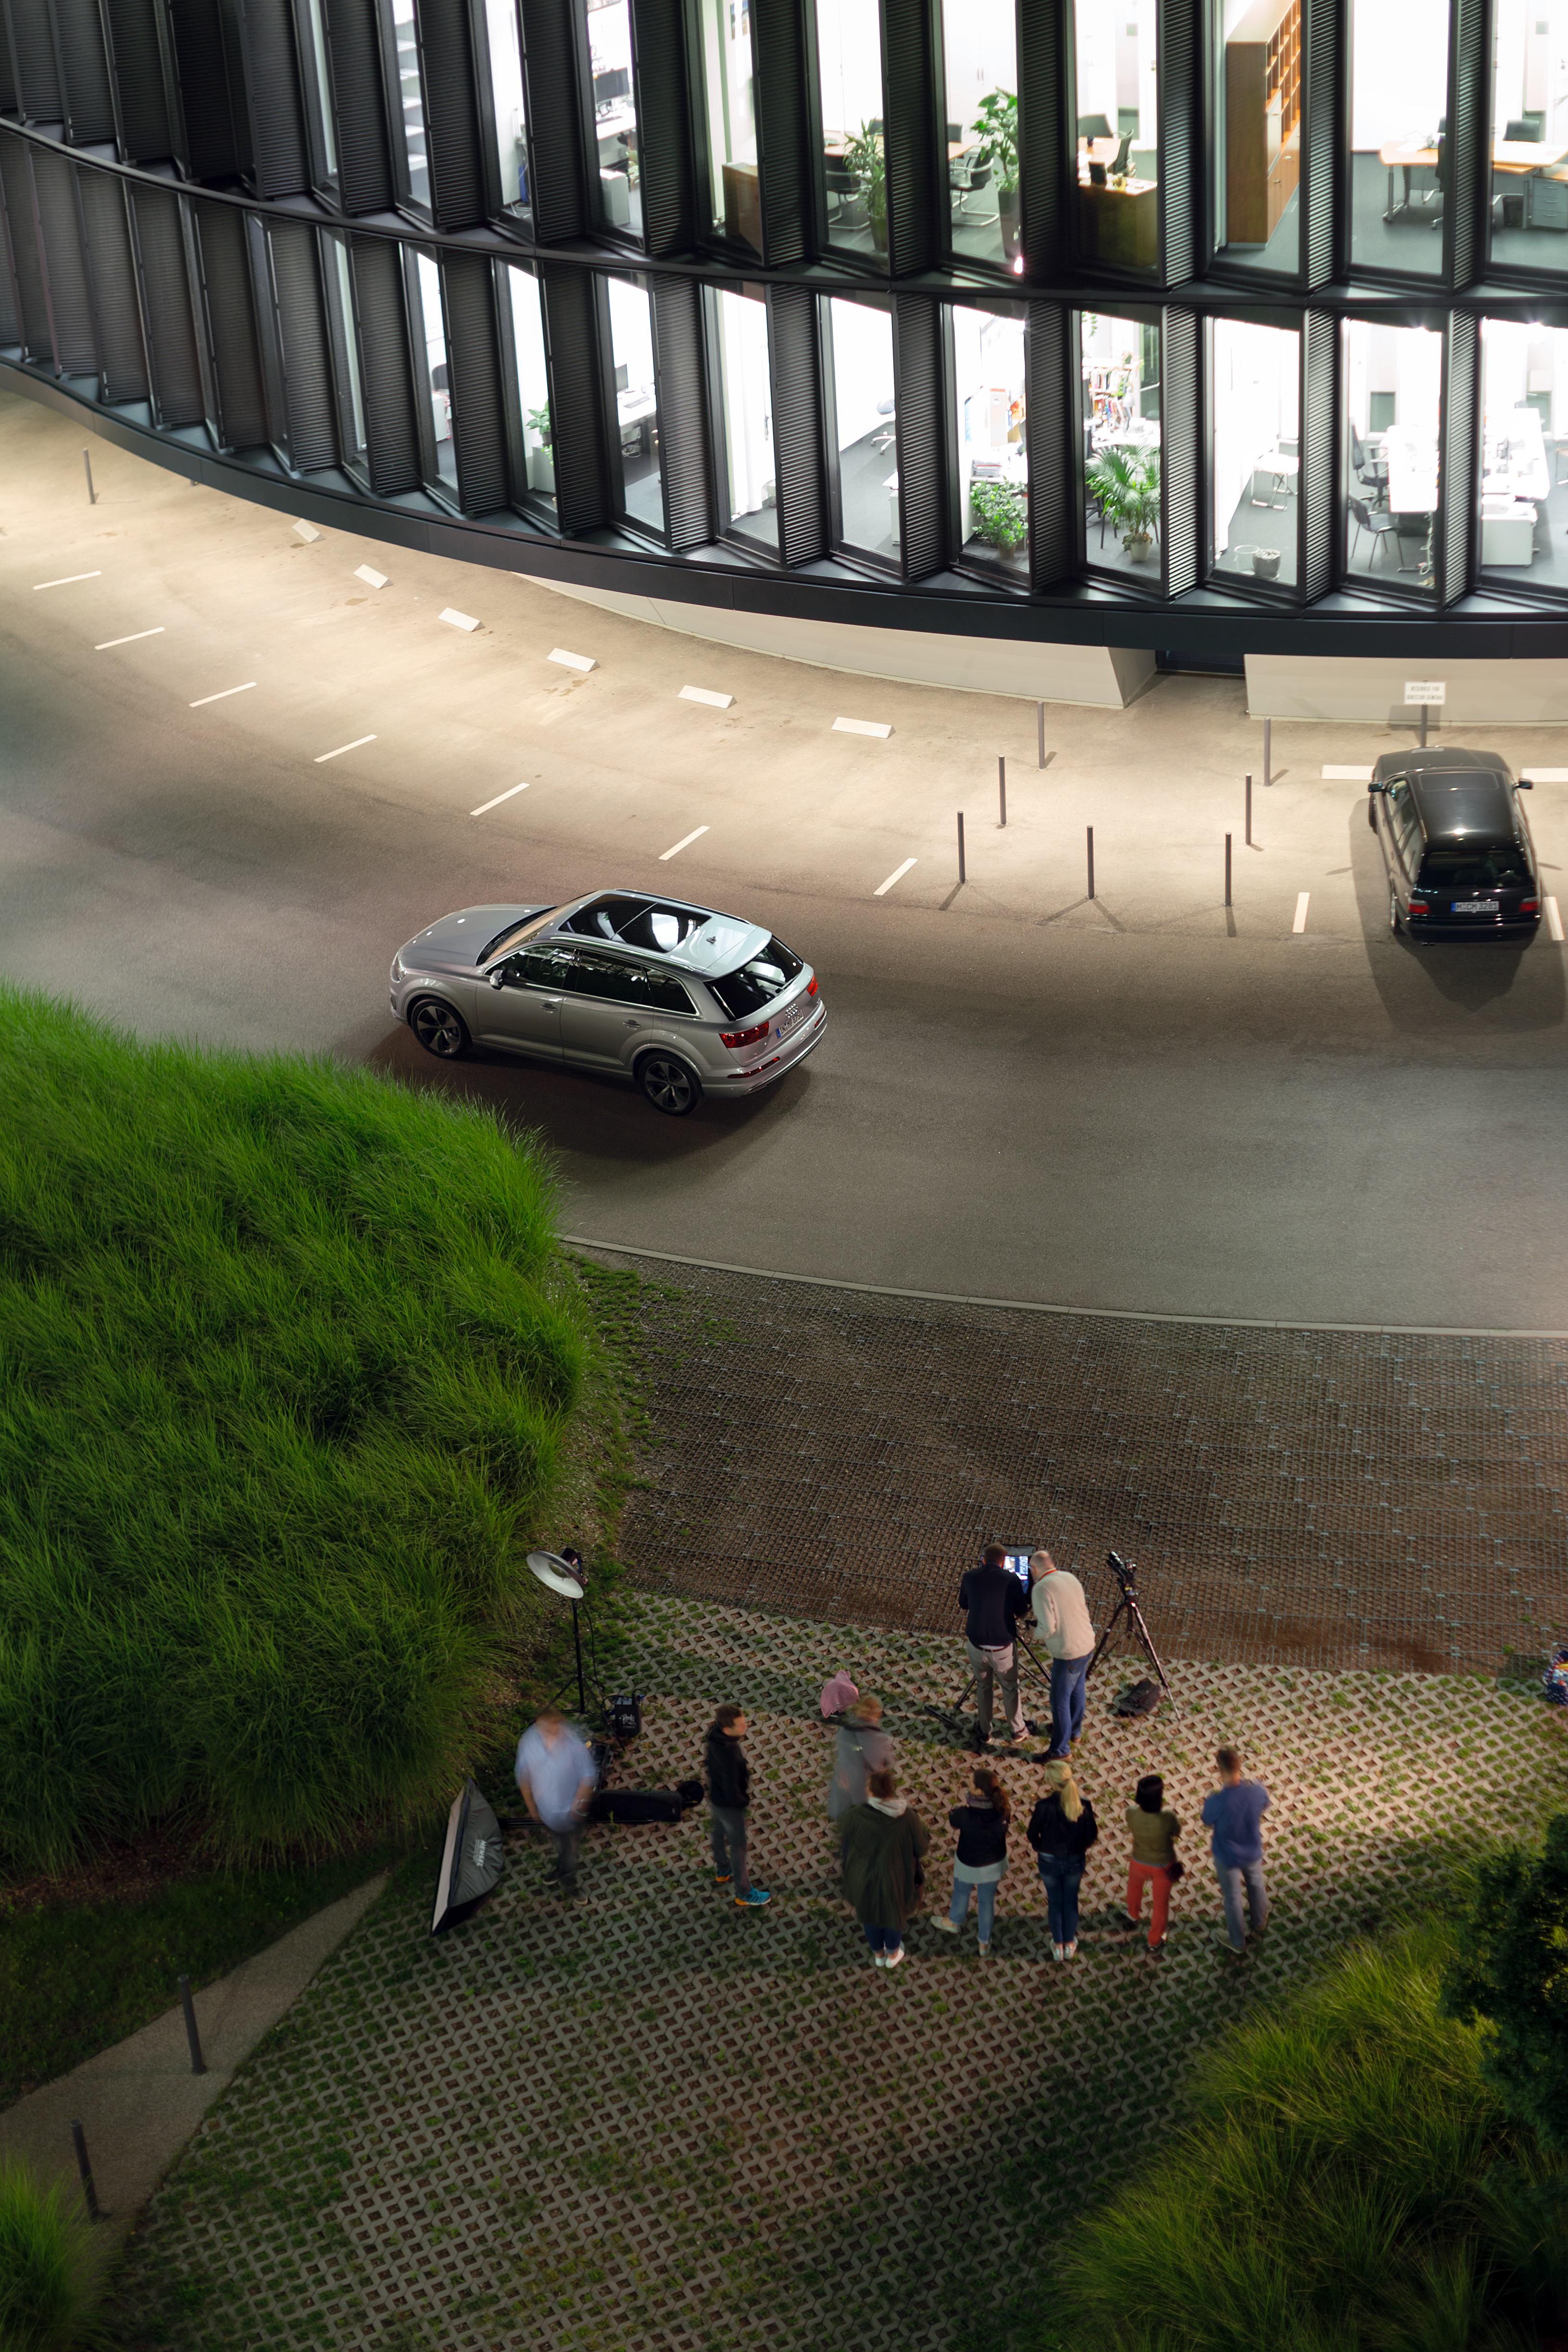

Behind the scenes at ESO Headquarters

The ESO Headquarters played host to a car photoshoot, highlighting the stunning architecture of the ESO Headquarters in Garching bei München, Germany.

Credit: ESO/P. Horálek